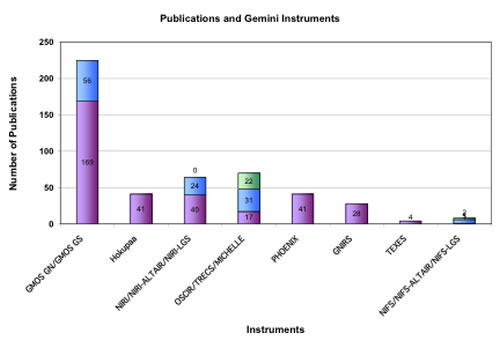

Gemini North and South instruments and the number of refereed papers

Gemini North and South instruments and the number of refereed papers they have produced up to mid-June 2008.

Credit: International Gemini Observatory/NOIRLab/NSF/AURA